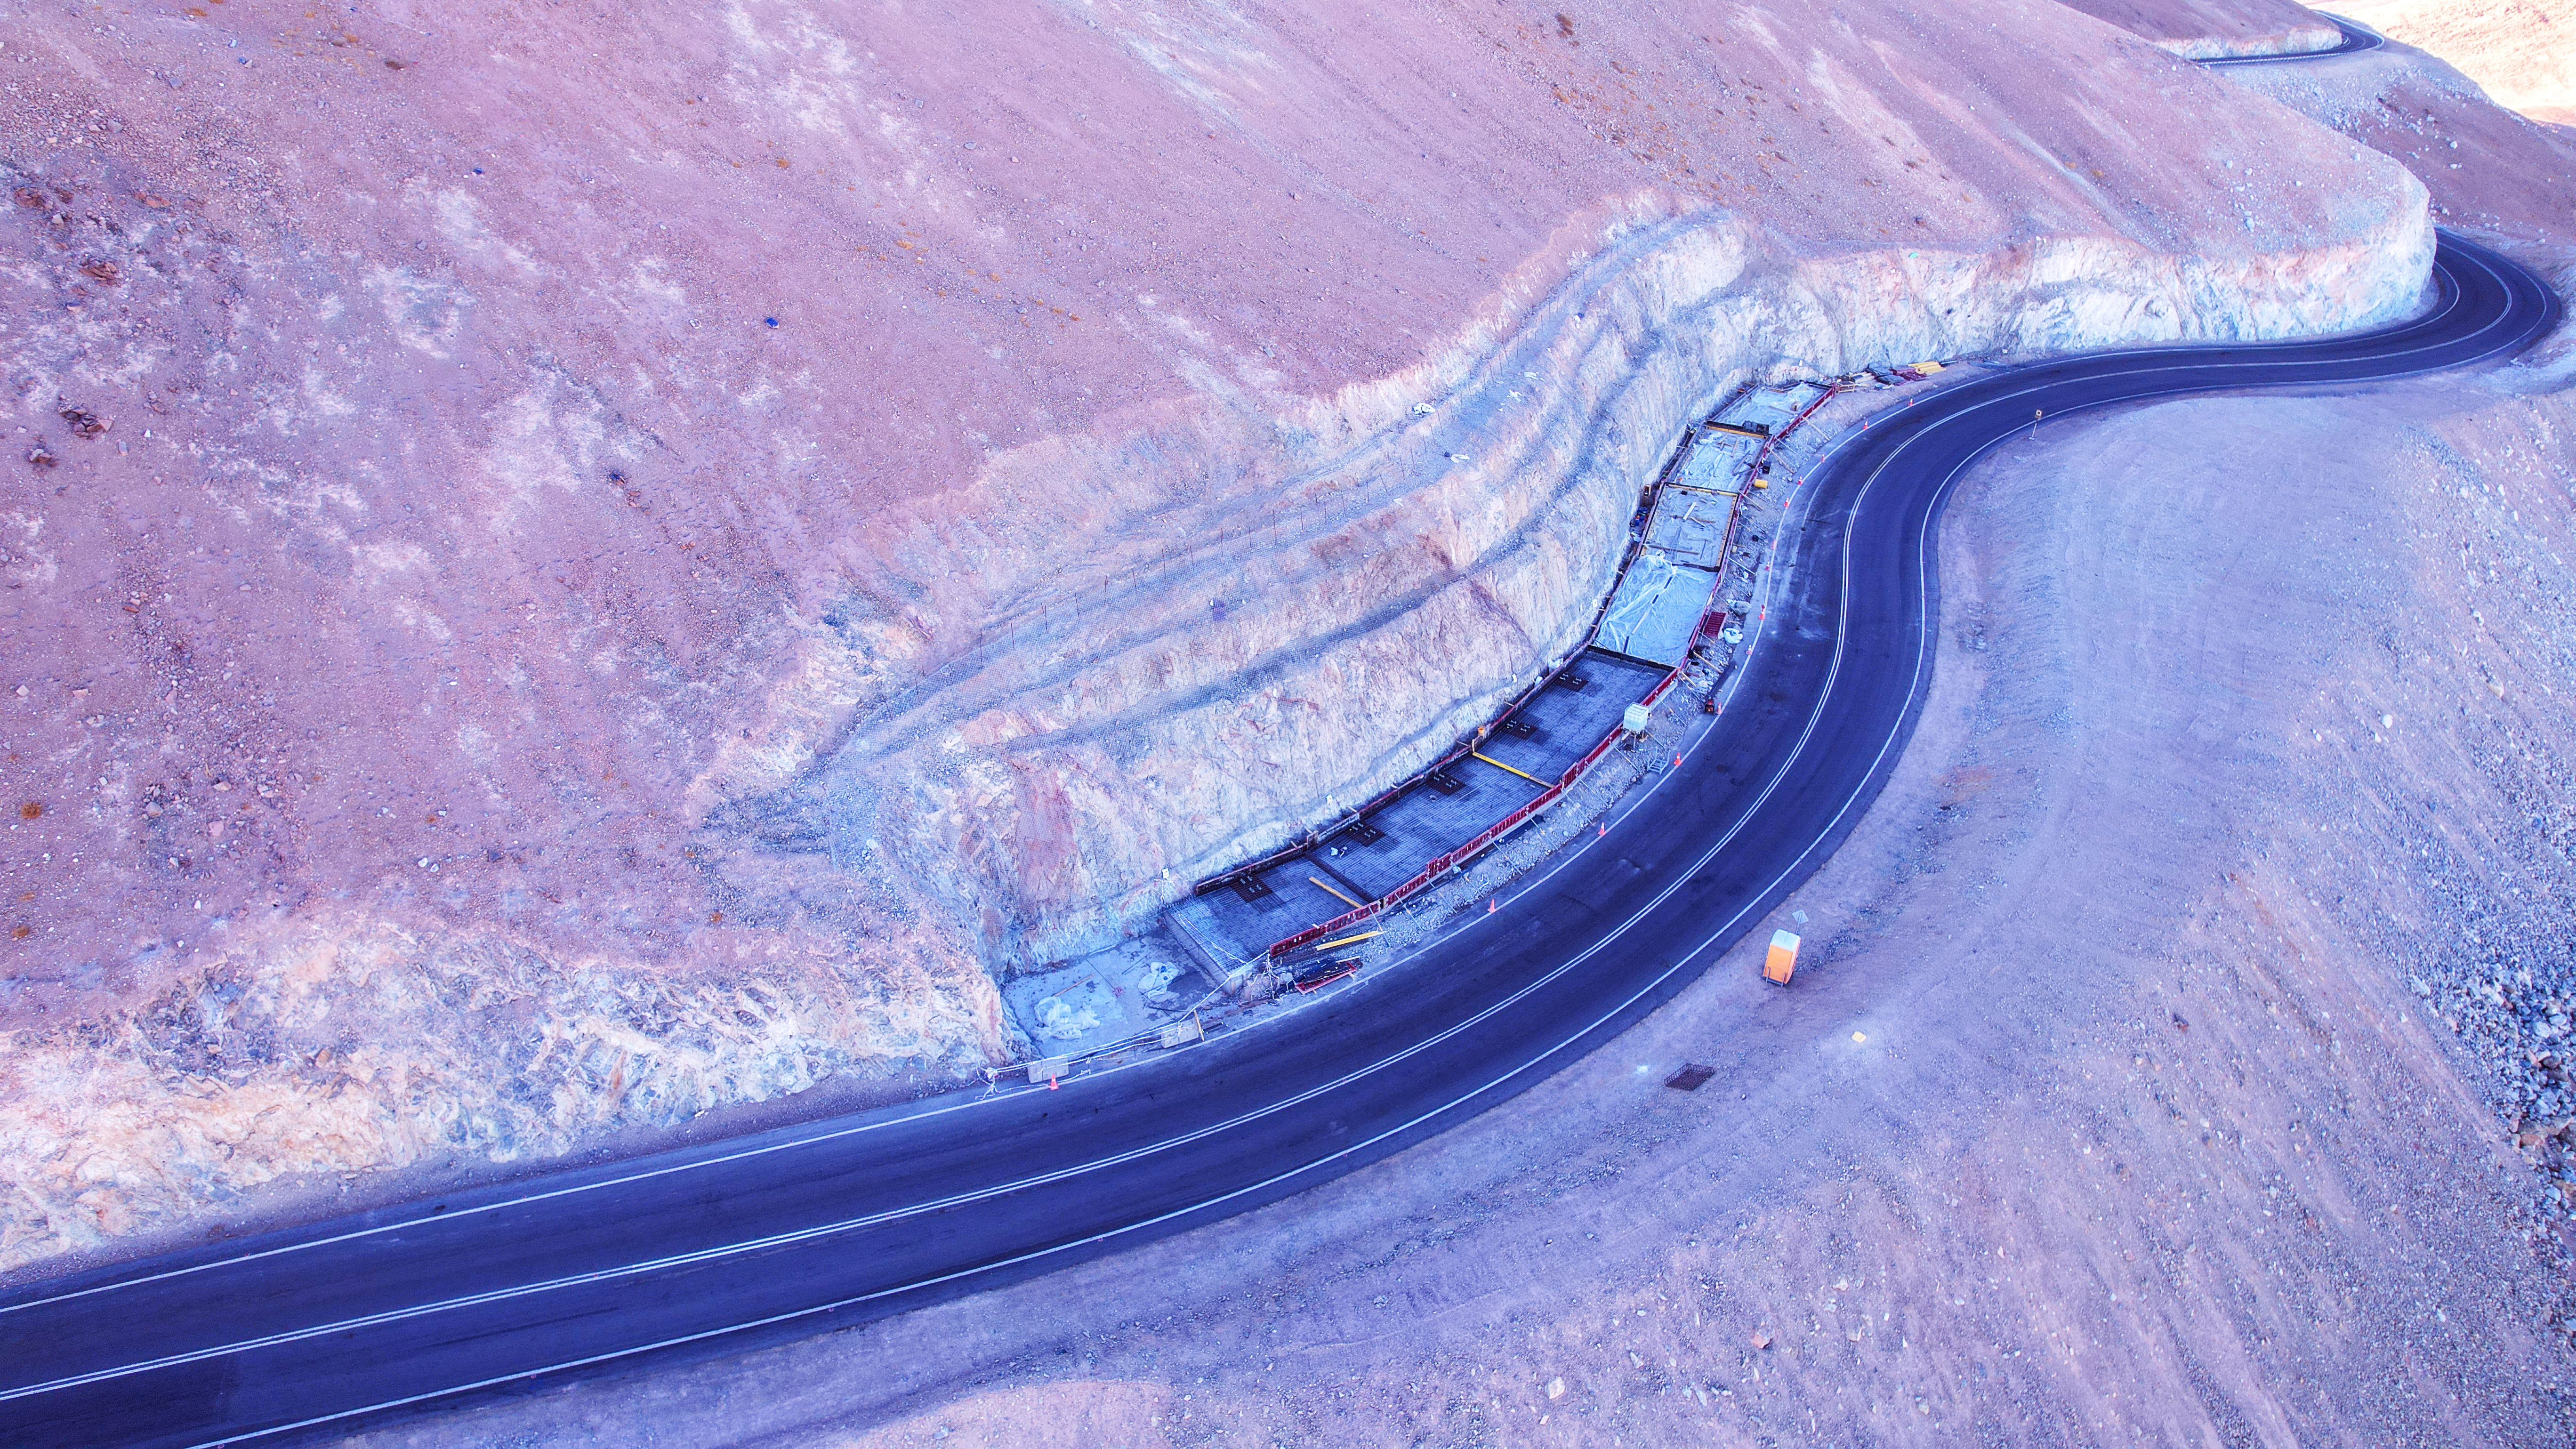

A winding road up Cerro Armazones

The road to ESO’s Extremely Large Telescope (ELT) is long and winding, both metaphorically and physically. This aerial image, taken in late September 2023, shows the service road traversing the side of Cerro Armazones, the mountain that will soon host the world’s biggest eye on the sky at its peak.

Credit: ESO/G. Vecchia